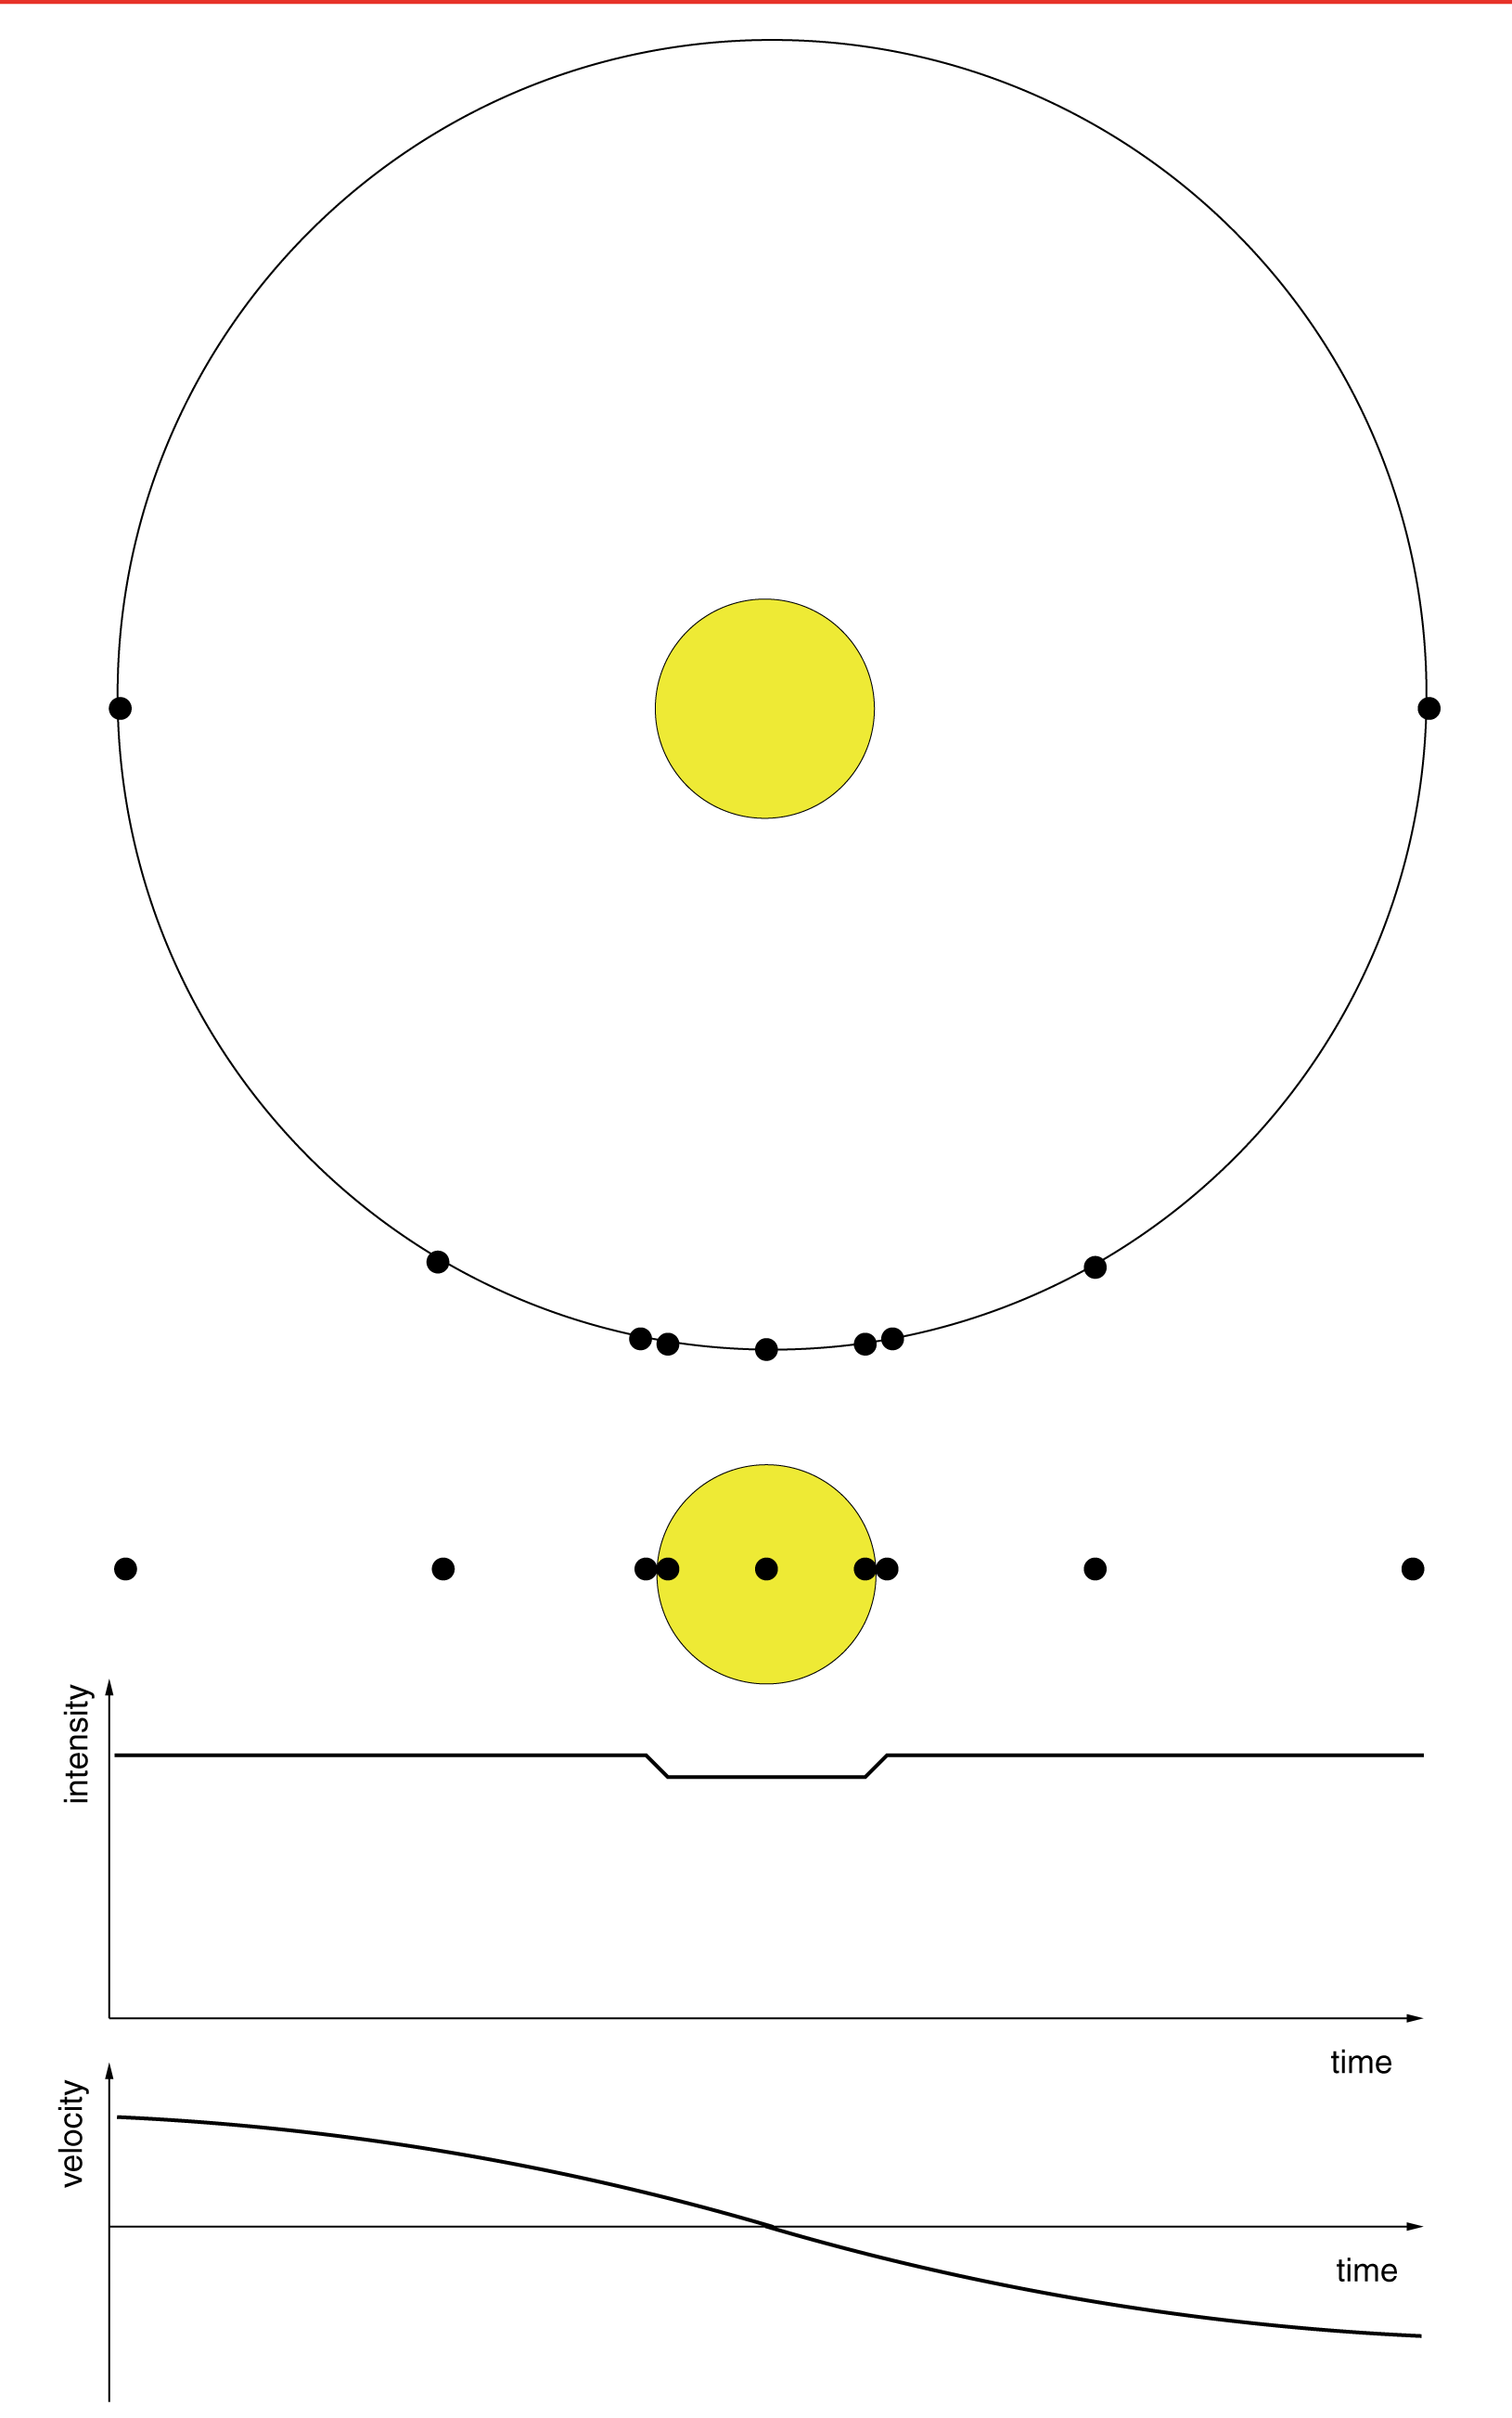

A transiting exoplanet - stellar brightness and velocity

This diagram illustrates the relationship between the variations in stellar brightness and velocity, caused by an orbiting exoplanet that transits the disk of its central star. Consecutive positions of the planet in its (circular) orbit are marked by black dots, with the motion from left to right. The figure has been drawn to scale, i.e. the dots actually represent the size of the planet itself. At the top is the view of the planetary orbit from above - below a view from the Earth with the planetary transit. Further down, the lightcurve with a brightness (intensity) dip when the planet blocks a small part of the star''s light is shown, and at the bottom the corresponding change in the star''s velocity. Before the transit, when the planet moves towards us, the star moves in the opposite direction, i.e. away from us and the velocity is positive; during the transit, the relative velocity is zero and later is becomes negative as the star moves towards us.

Credit: ESO